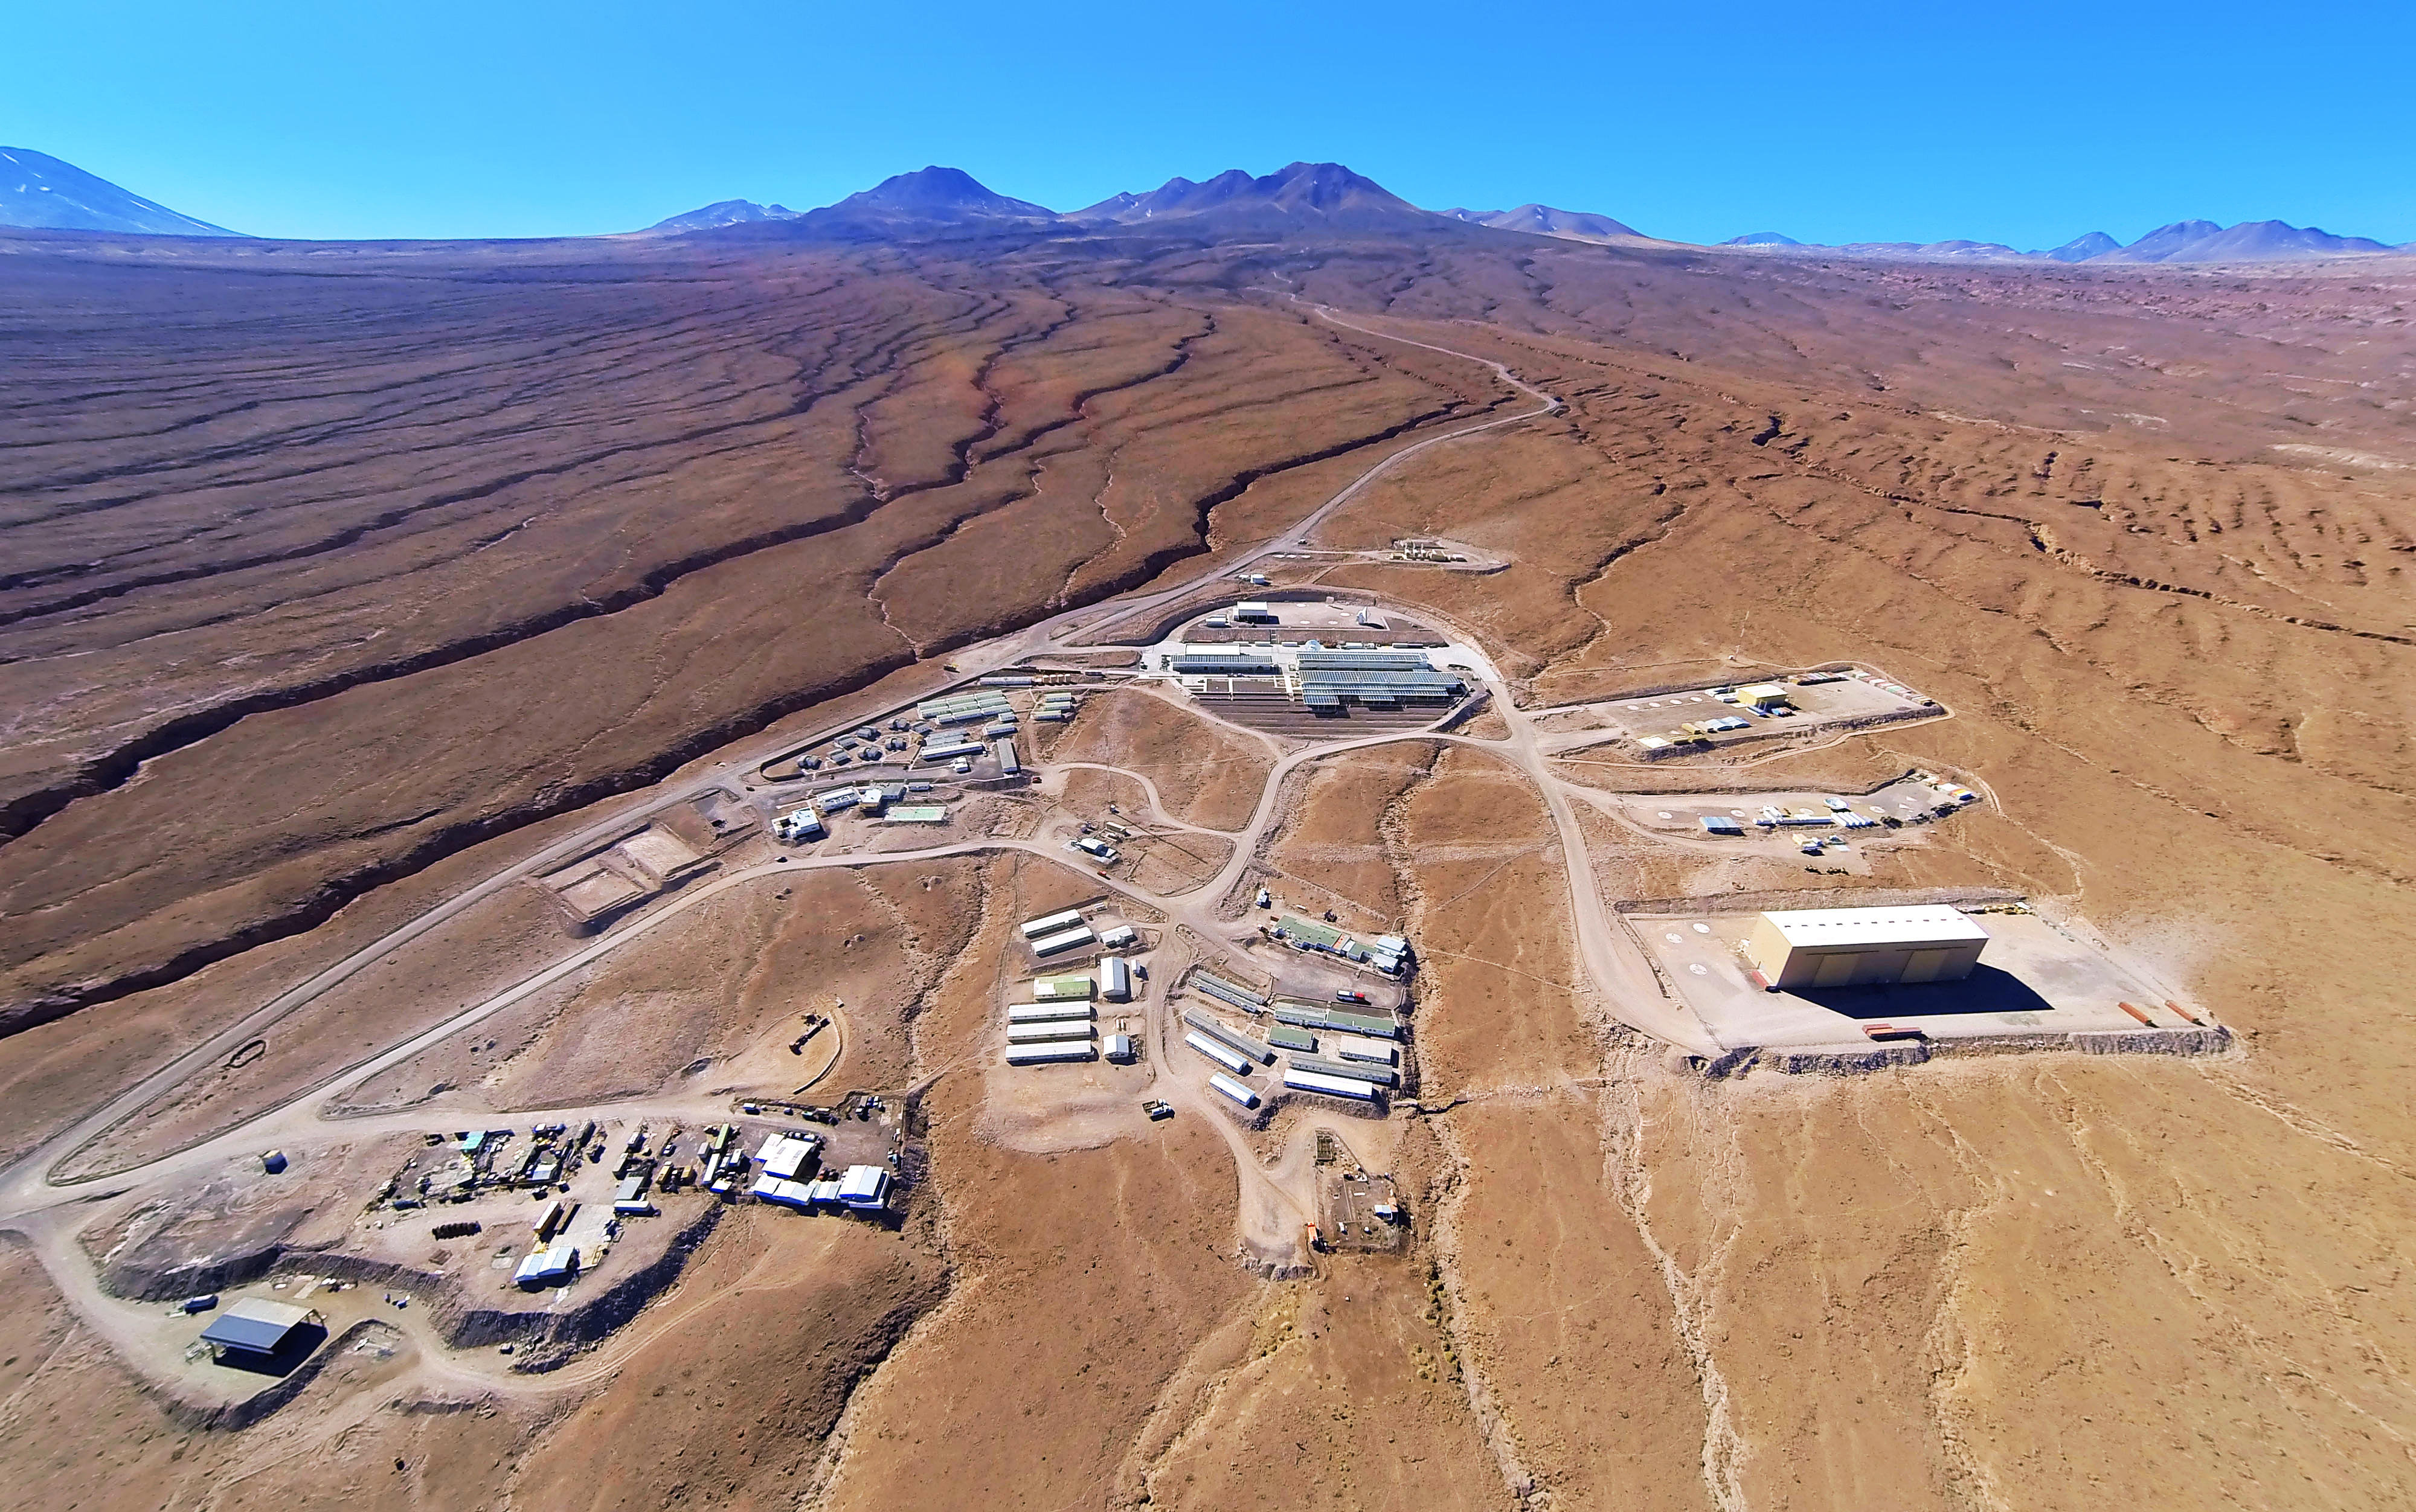

This picture shows the Operations Support Facility

This picture shows the Operations Support Facility (OSF) at ALMA under a clear blue sky with the Atacama Desert stretching out in every direction around it.

Credit: ESO